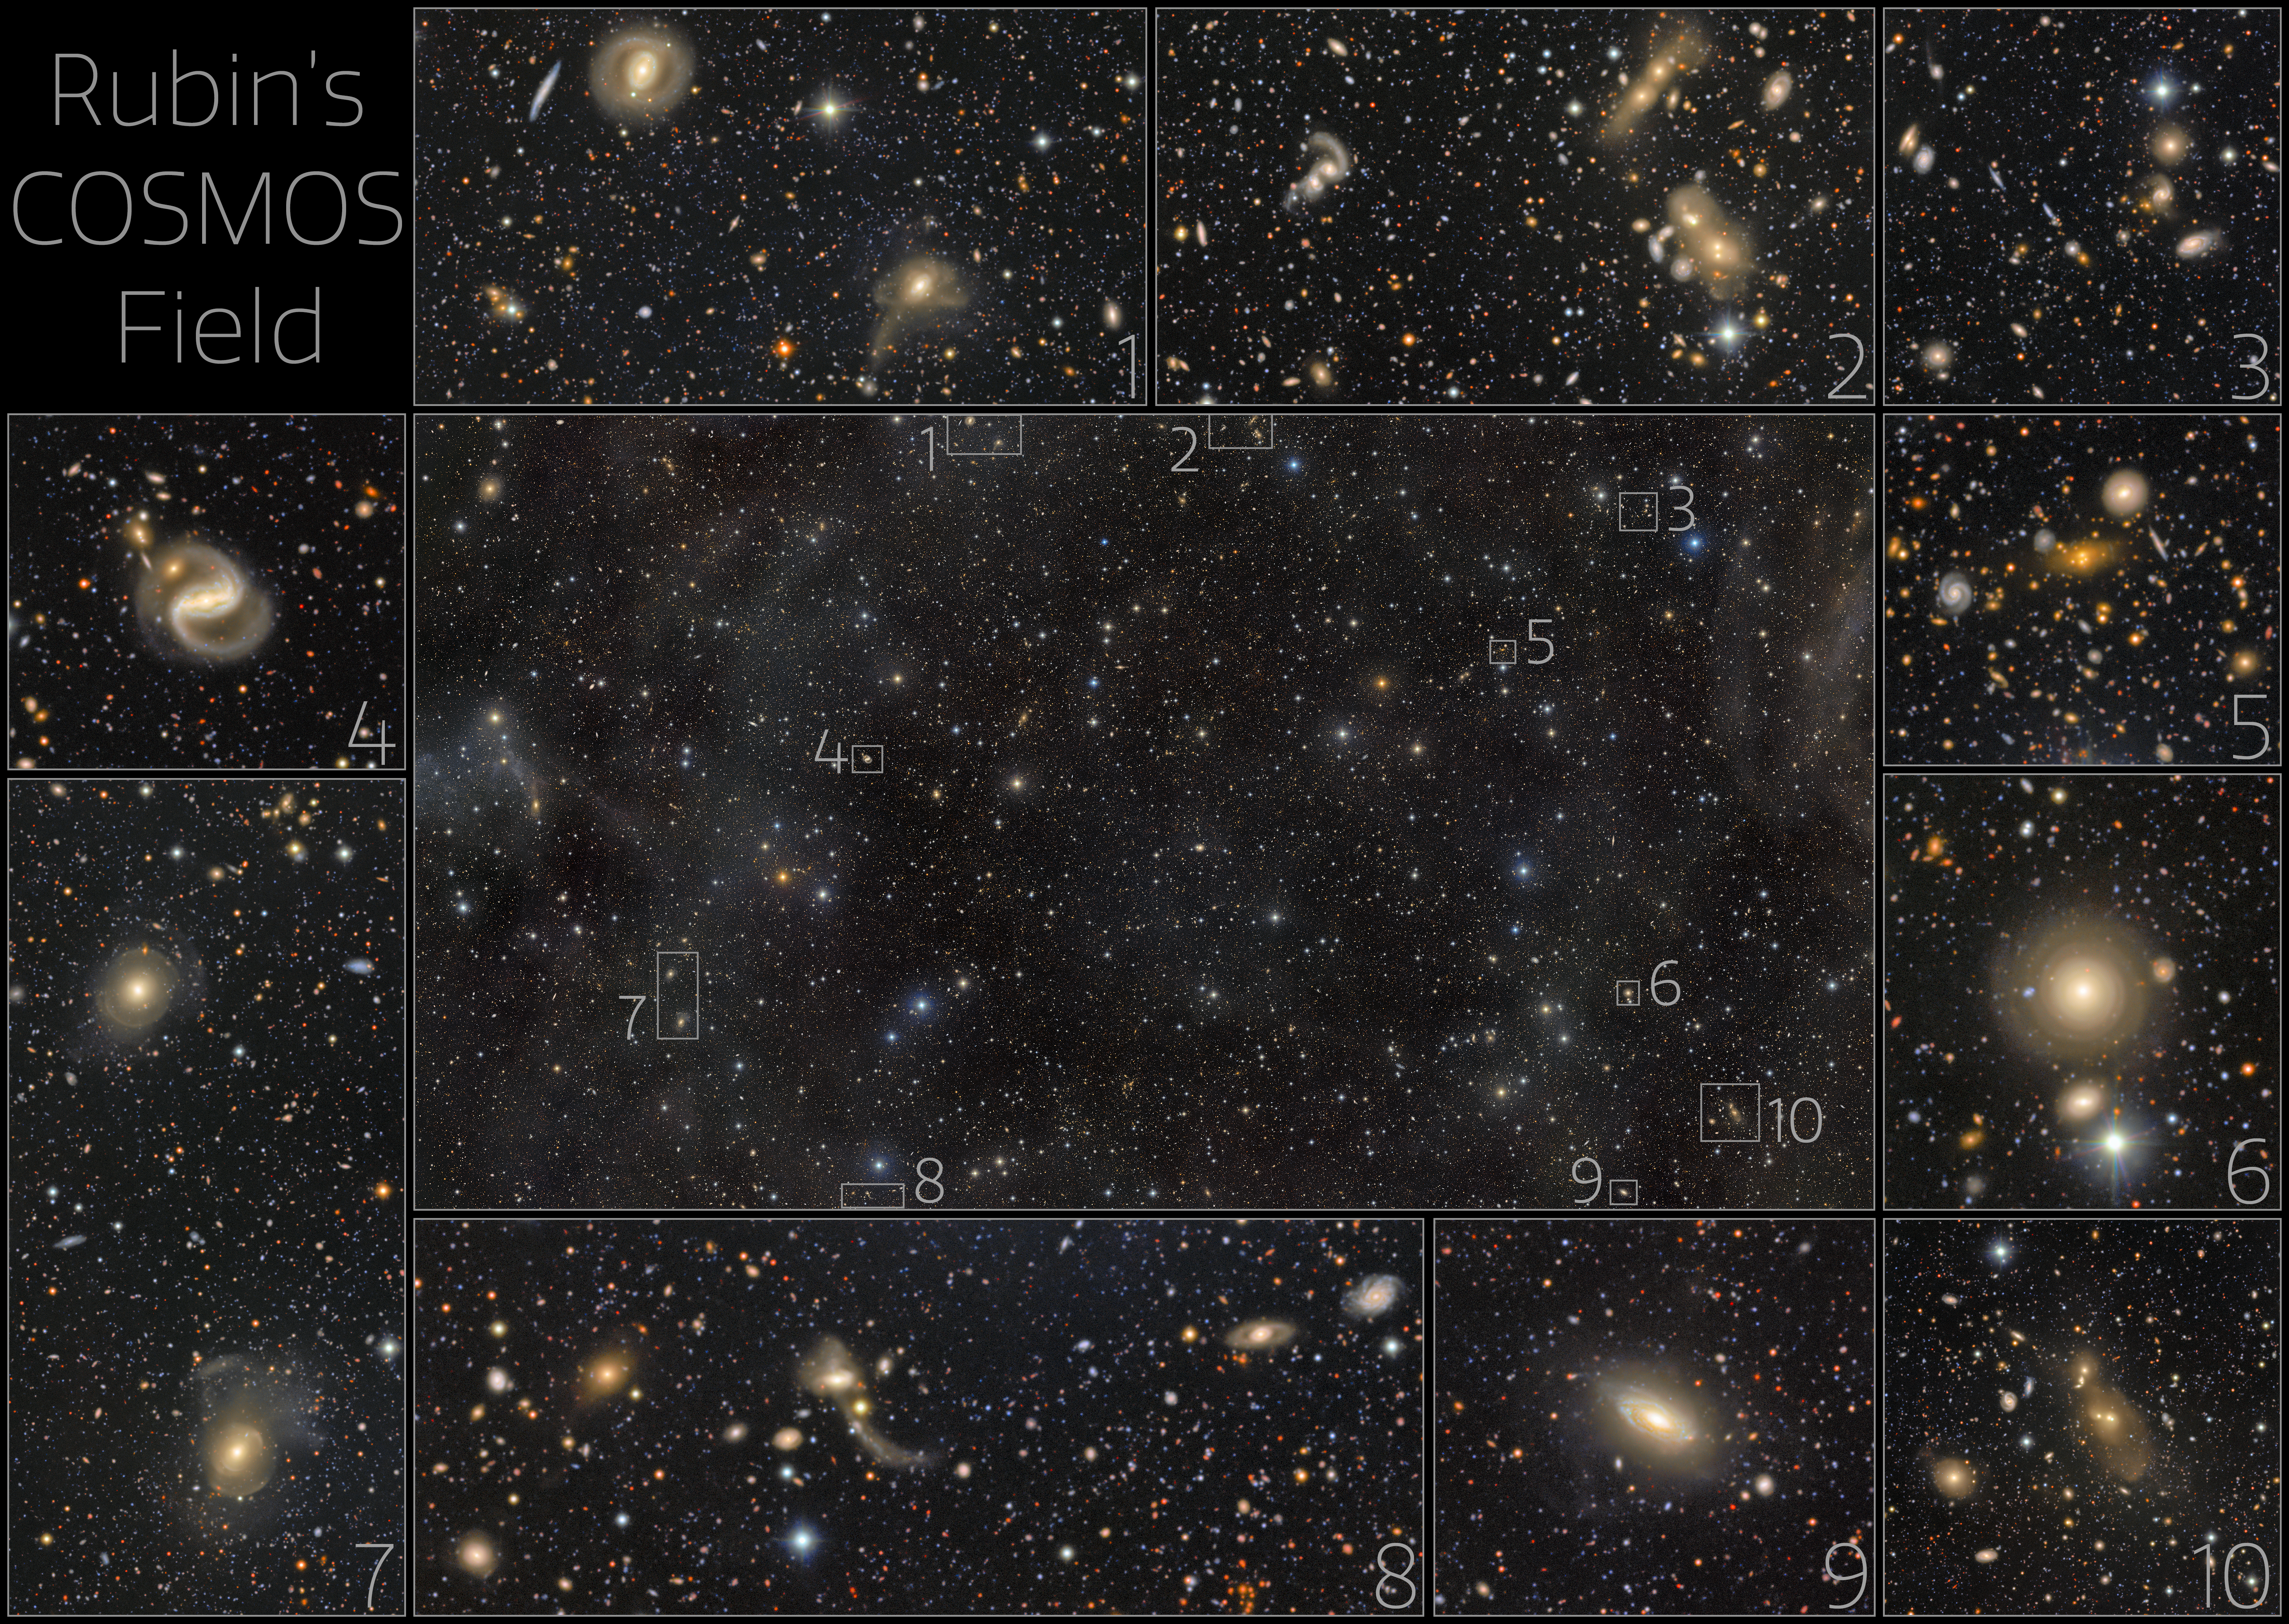

Rubin Looks Deep Into a Famous Cosmic Field (selected excerpts)

This exceptionally deep image from NSF–DOE Vera C. Rubin Observatory reveals the renowned COSMOS field and its surroundings in the constellation Sextans. The view is crowded with galaxies and galaxy clusters spanning an immense range of distances and cosmic ages, while only a handful of foreground stars belong to our own Milky Way. It was created by combining multiple observations from Rubin’s LSST Camera into a deep co-added image and is being released to mark Early Data Preview 2, the first Rubin data preview based on LSST Camera observations.

Here, some selected areas are highlighted.

Credit: NSF–DOE Vera C. Rubin Observatory/NOIRLab/SLAC/AURA